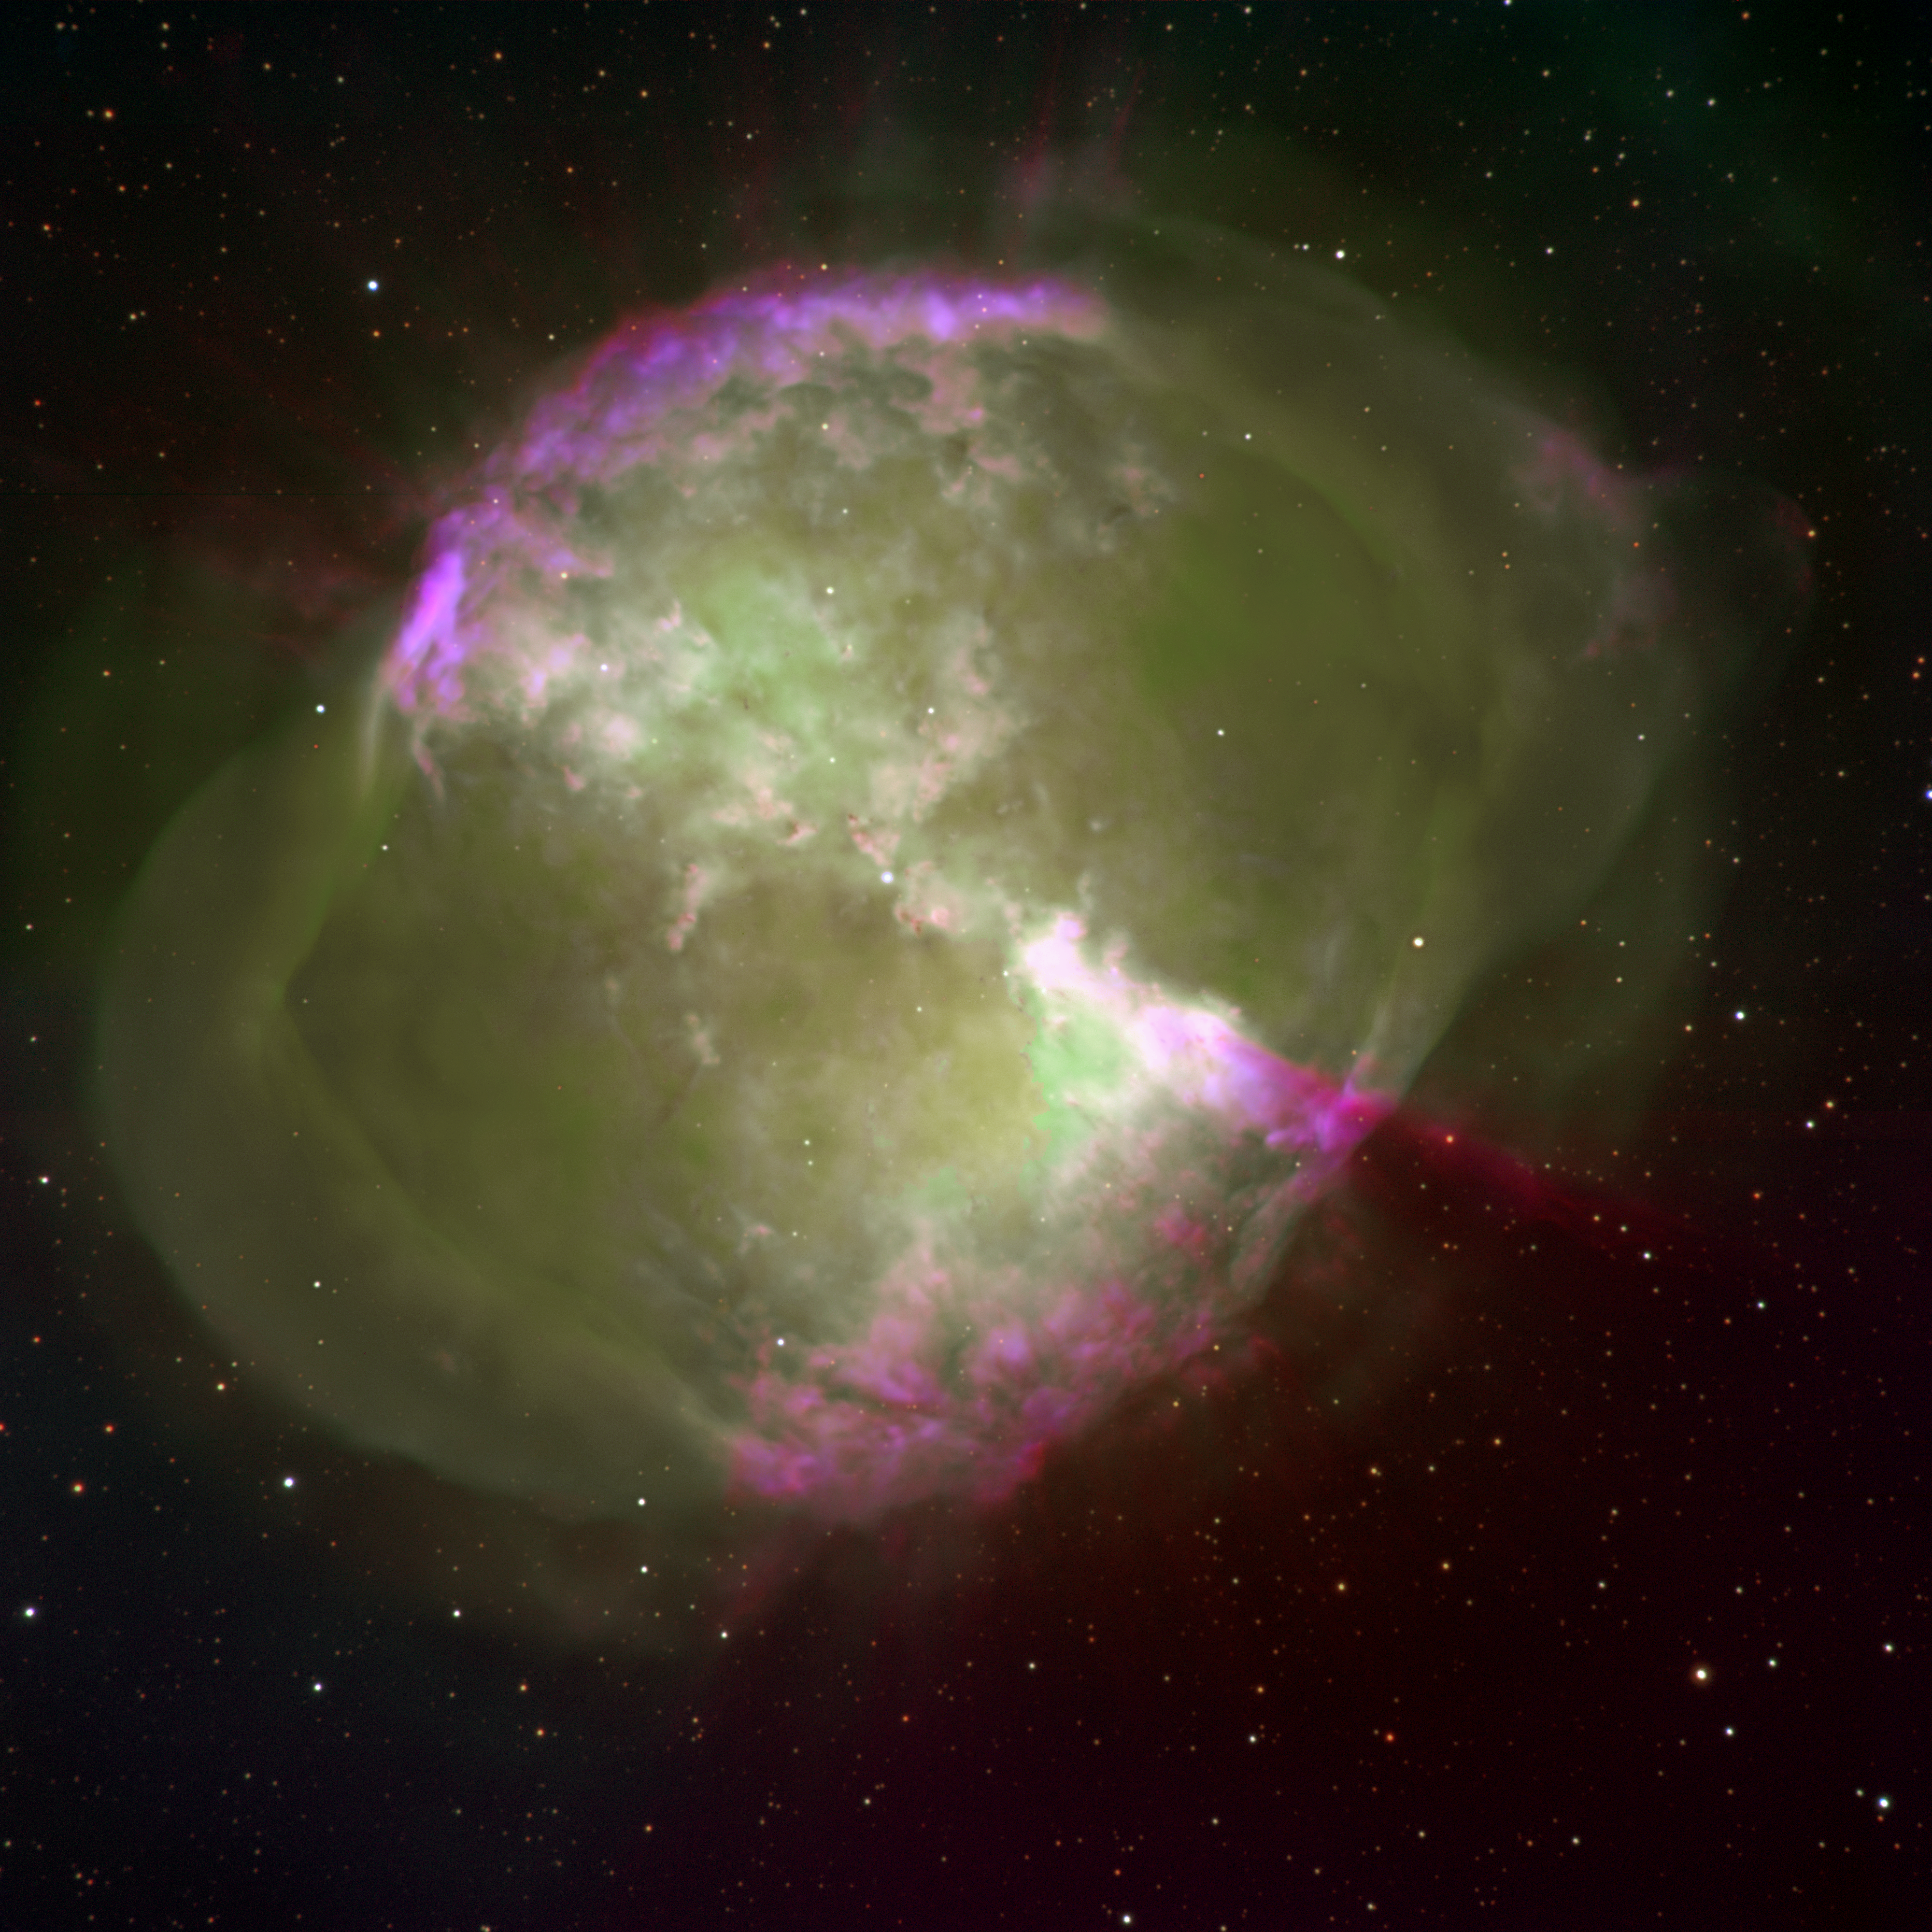

Emission line image of M27

This excellent image of the Dumbbell Nebula (M27, NGC6853), a planetary nebula in the constellation of Vulpecula, was taken at the 3.5-meter WIYN telescope using the mini-mosaic imager (described in an NOAO newsletter article). The nebula was formed when an evolved, red giant star ejected its outer envelope near the end of its lifetime. The expanding cloud of gas becomes visible once the hot core of the star, visible near the center, is exposed and the high-energy, ultraviolet light from the core causes the cloud to fluoresce. As a result, the cloud emits light at discrete wavelengths resulting in an emission-line spectrum. The strongest of these lines at visible wavelengths are those of singly and doubly ionized Oxygen (372.7 nm, OII, and 500.7 nm, OIII, respectively) and Hydrogen (656.3 nm, H alpha). This color image was obtained by combining three separate pictures, each one taken through a narrow filter centered at these wavelengths, choosing red to be H alpha (30 minute exposure), green to be OIII (30 minutes) and blue to be OII (60 minutes). The combination produces an unusual, semi-realistic image of the Dumbbell Nebula (see also the more usual color image from the Mayall 4-meter telescope, the nice deep image from the 2.1-meter telescope, and another WIYN image including neutral Oxygen). The green regions indicate locations within the gas cloud where the highest energy radiation is absorbed and doubly ionized Oxygen is present. In contrast, regions that are predominantly blue and red indicate where lower energy radiation is being absorbed and the line from doubly ionized Oxygen is weaker compared with those of singly ionized Oxygen (blue) and Hydrogen (red). Since the hot central star emits the same spectrum in all directions, these differences are thought to originate from variations in the density of the expanding cloud. The Dumbbell nebula is about 850 light-years away from Earth and about 1.5 light-years in diameter (although both distance and size are very poorly constrained).

Credit: Michael Pierce, Robert Berrington (Indiana University), Nigel Sharp, Mark Hanna (NOAO)/WIYN/NSF